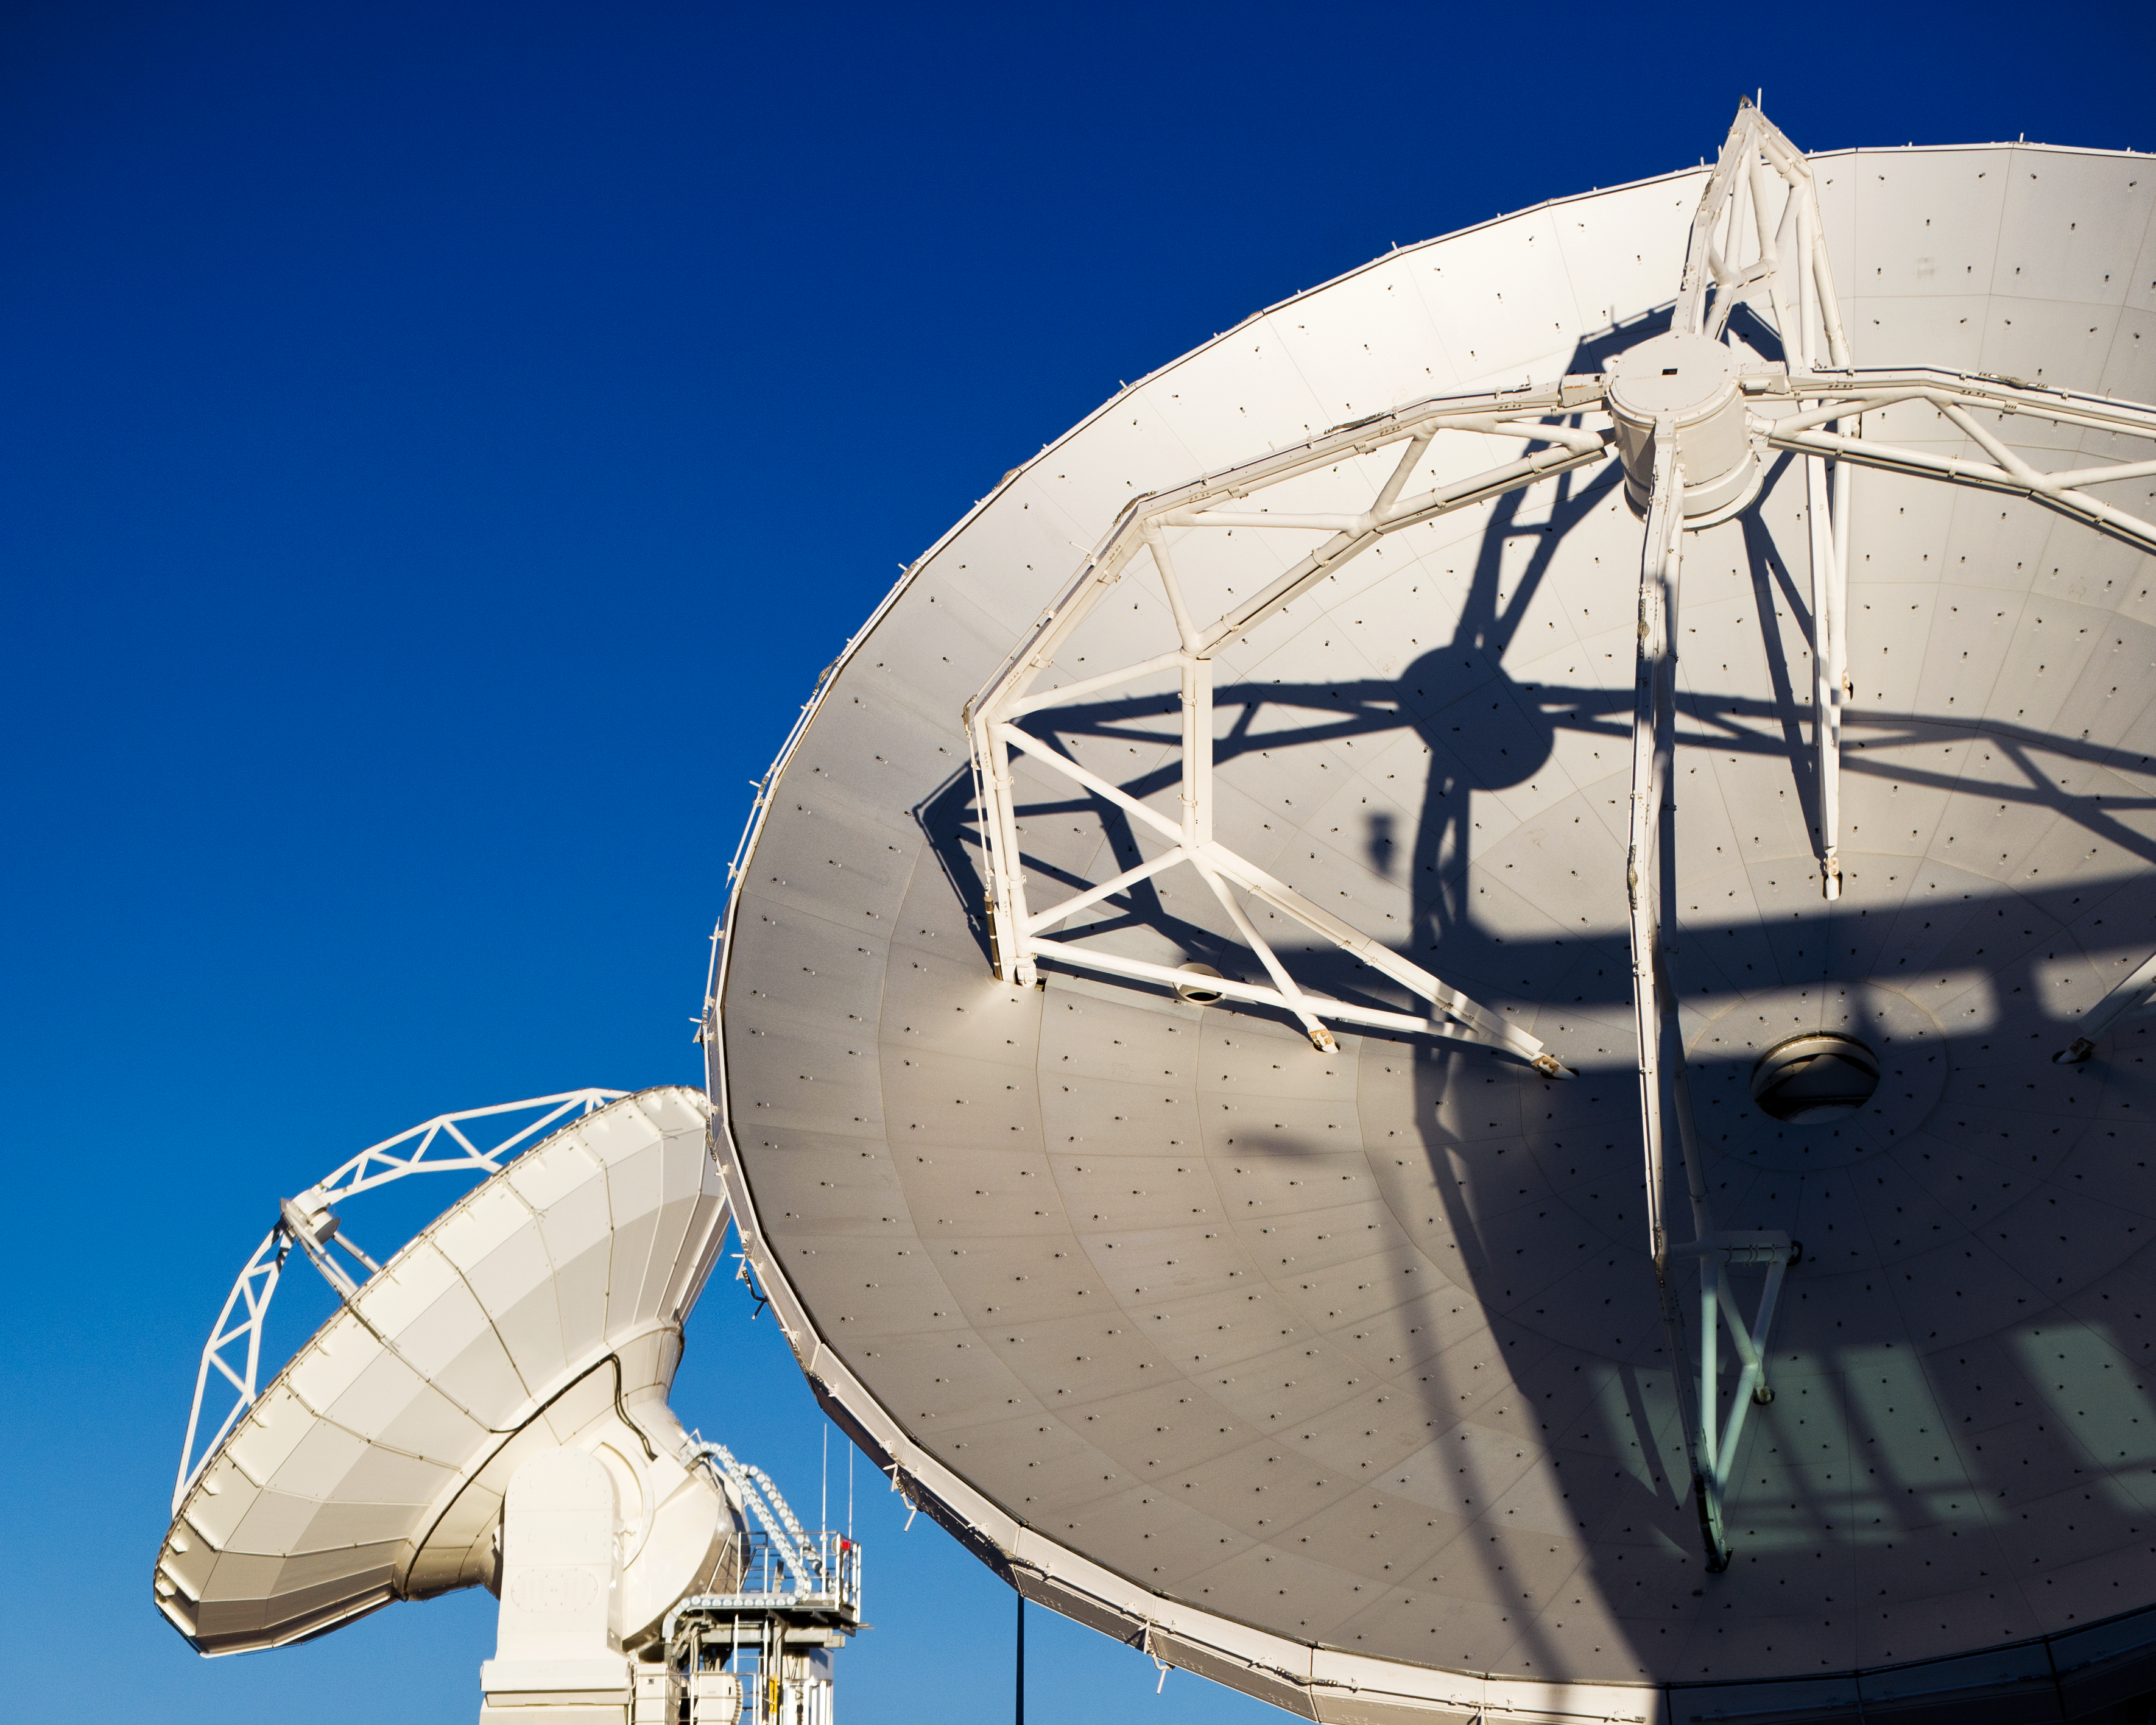

ALMA antennas at the OSF

Detail of two ALMA antennas at the Operations Support Facility (OSF), located at 2900 metres altitude on the road to the 5000-metre-high Chajnantor plateau, near San Pedro de Atacama in the II Region of Chile. ALMA, the Atacama Large Millimeter/submillimeter Array, is the largest astronomical project in existence and is a truly global partnership of Europe, North America and East Asia in cooperation with the Republic of Chile. ESO is the European partner in ALMA. The ALMA array will initially be composed of 66 antennas, provided by the different partners. When the antennas are delivered by the partners to ALMA, they are tested and inspected for their final acceptance.

Credit: ESO/José Francisco Salgado (josefrancisco.org)